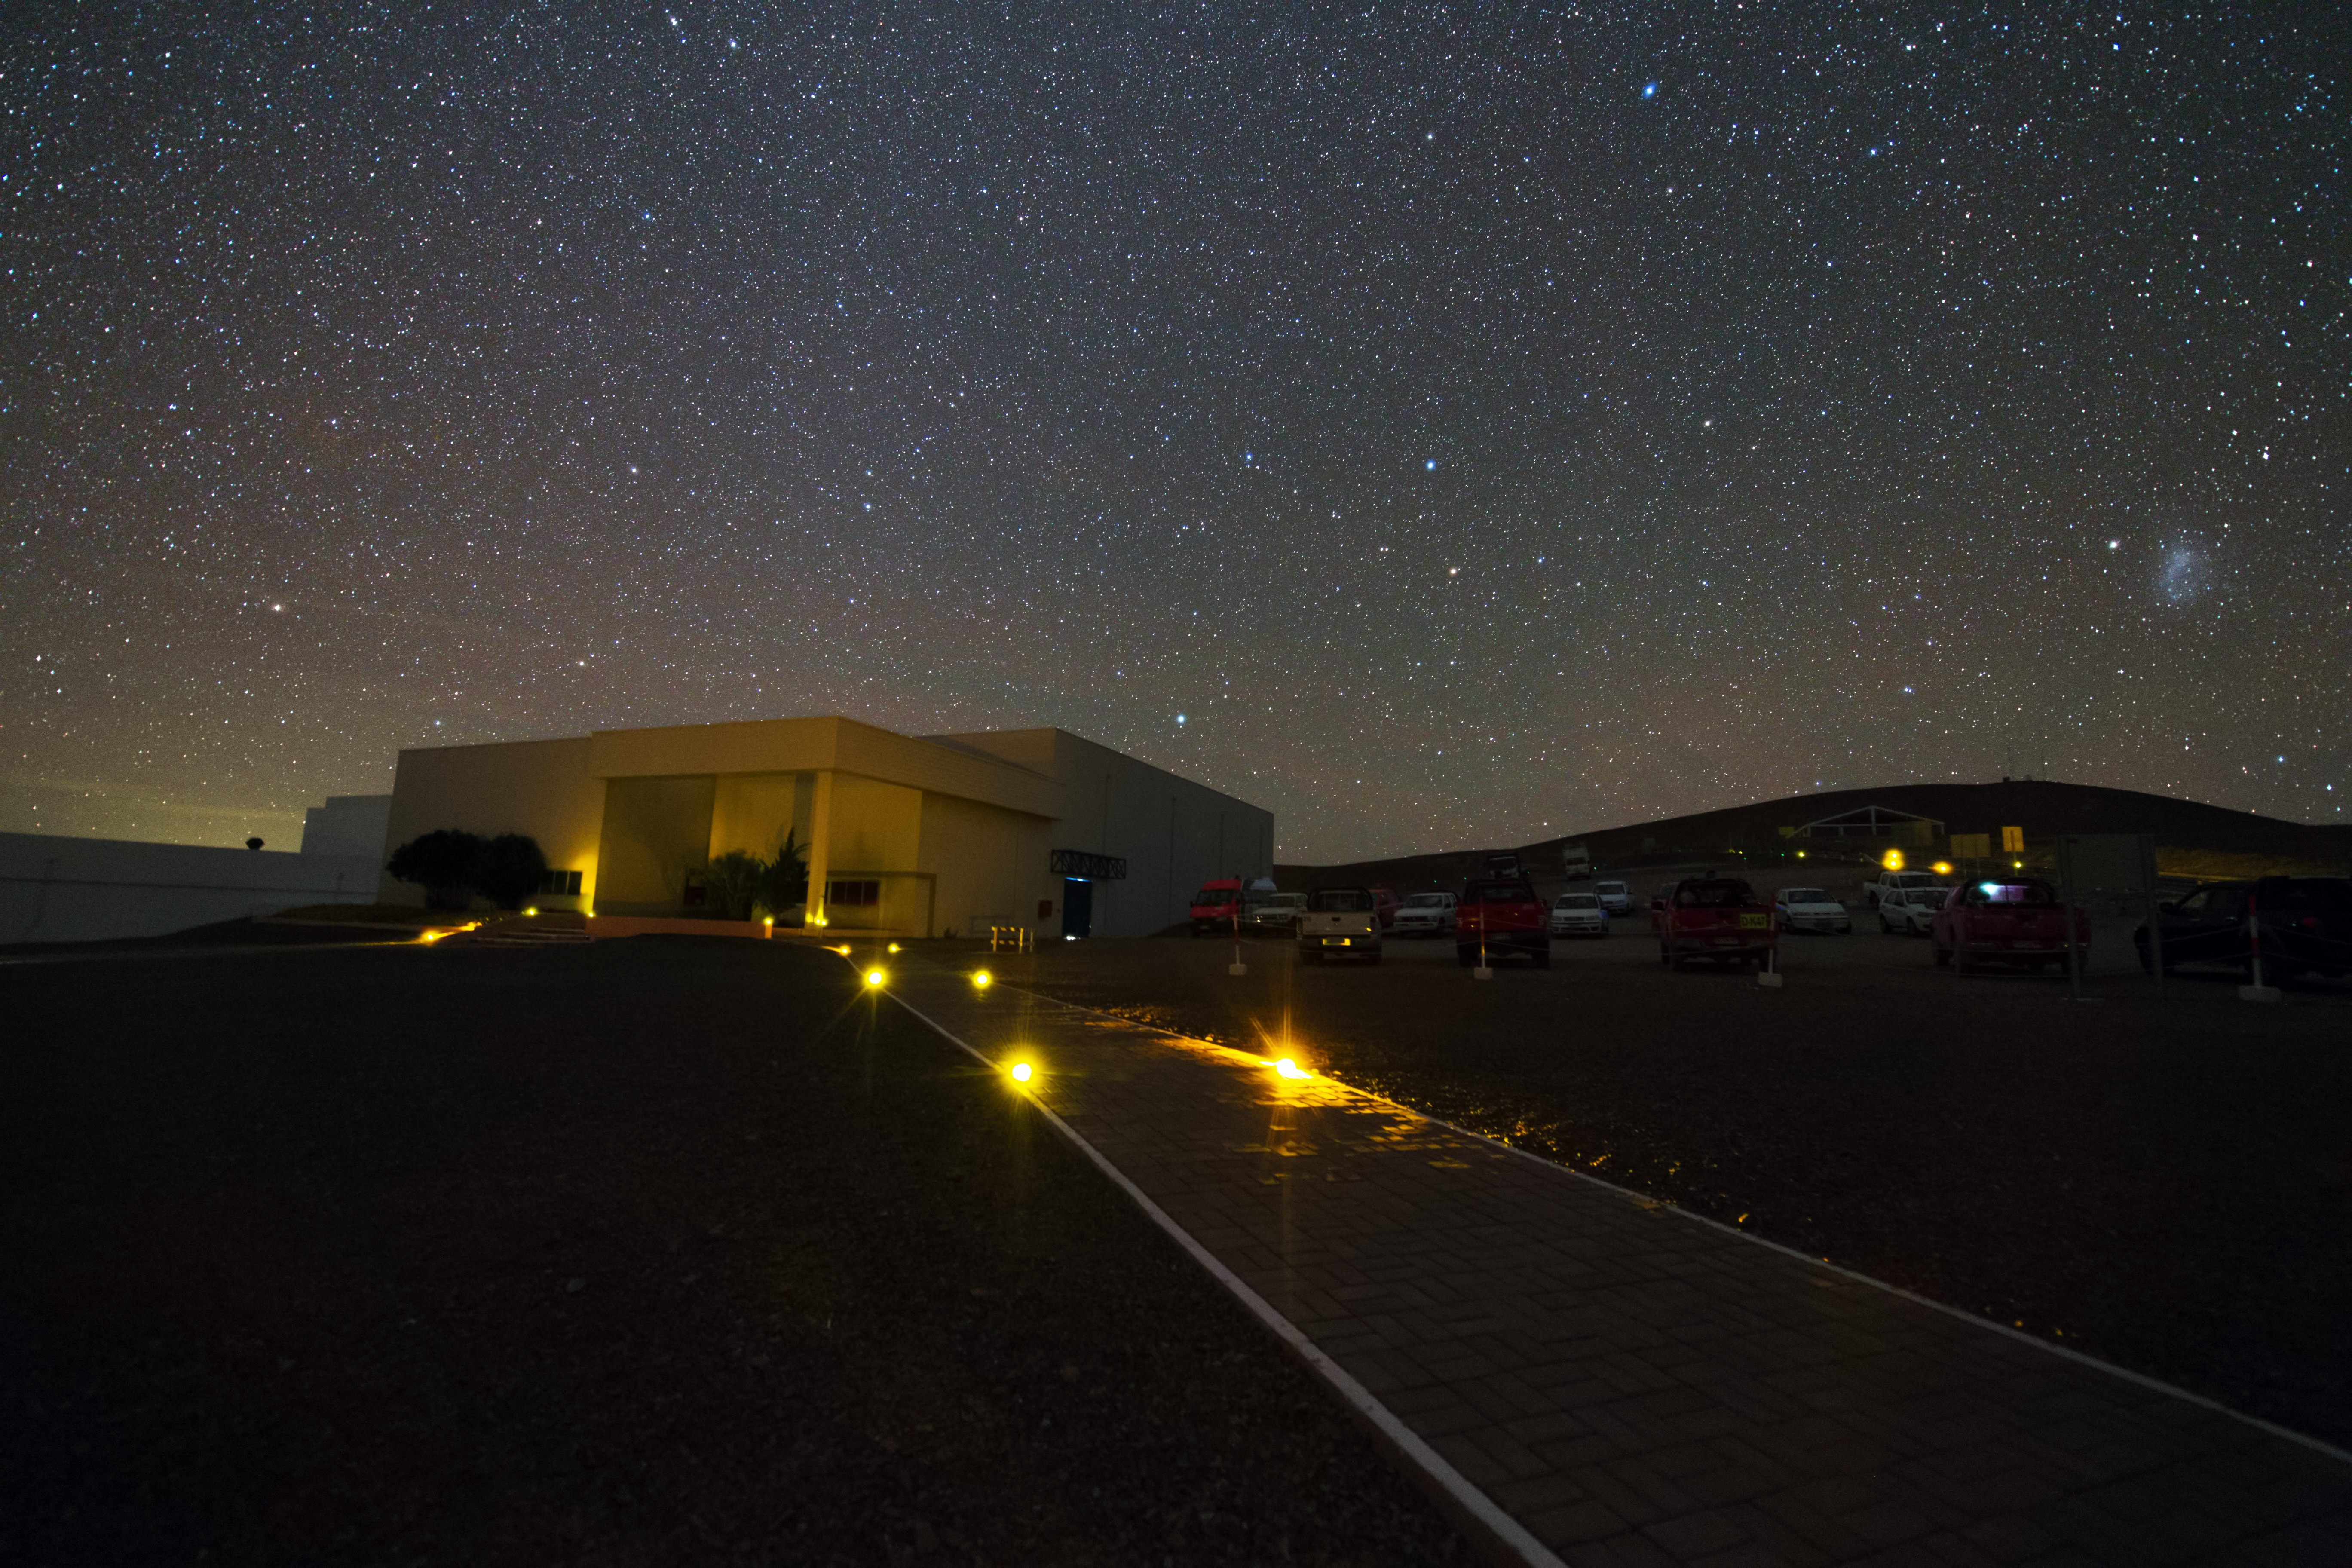

Paranal Basecamp

The Basecamp of the Paranal Observatory and the parking area next to it. Above the building the clear night sky can be seen.

Credit: Y. Beletsky (LCO)/ESO